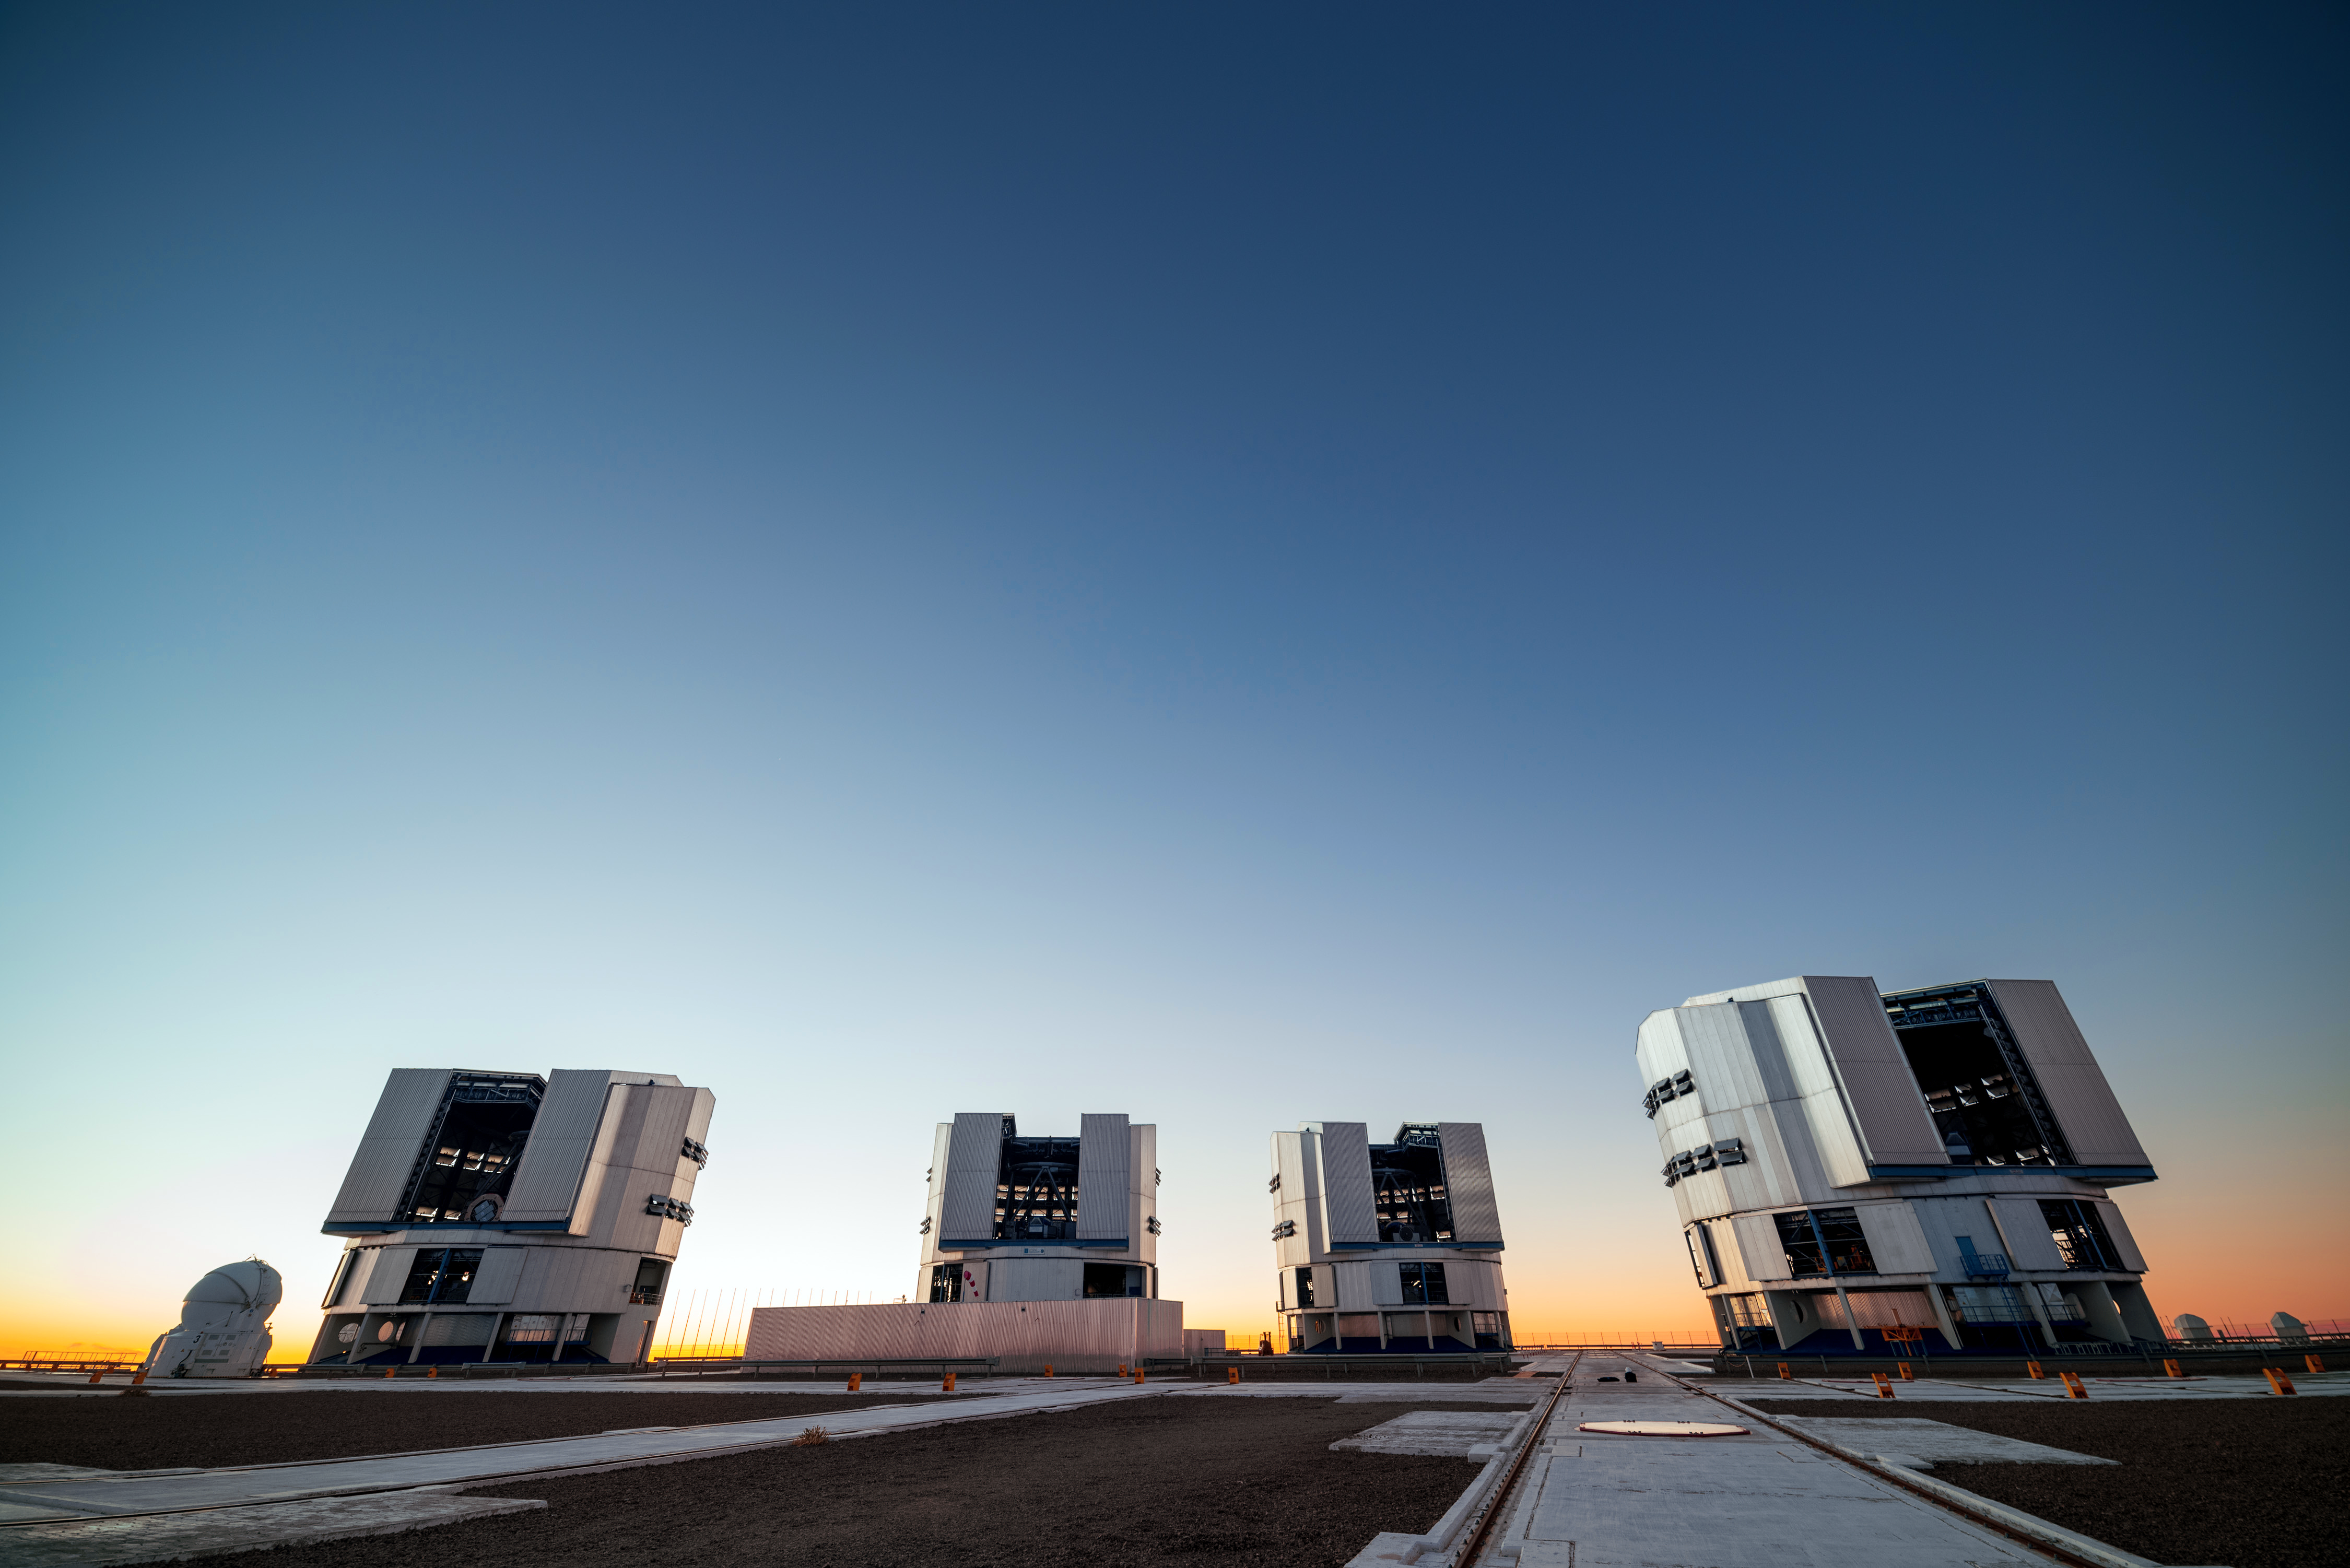

Sunset at VLT

The setting sun produces a picturesque backdrop for Antu, Kueyen, Melipal and Yepun: the four Unit Telescopes comprising ESO's Very Large Telescope array (VLT). This flagship facility for European ground-based astronomy is located on Cerro Paranal — a mountain in the Atacama desert of northern Chile.

Credit: J. Busqué/ESO